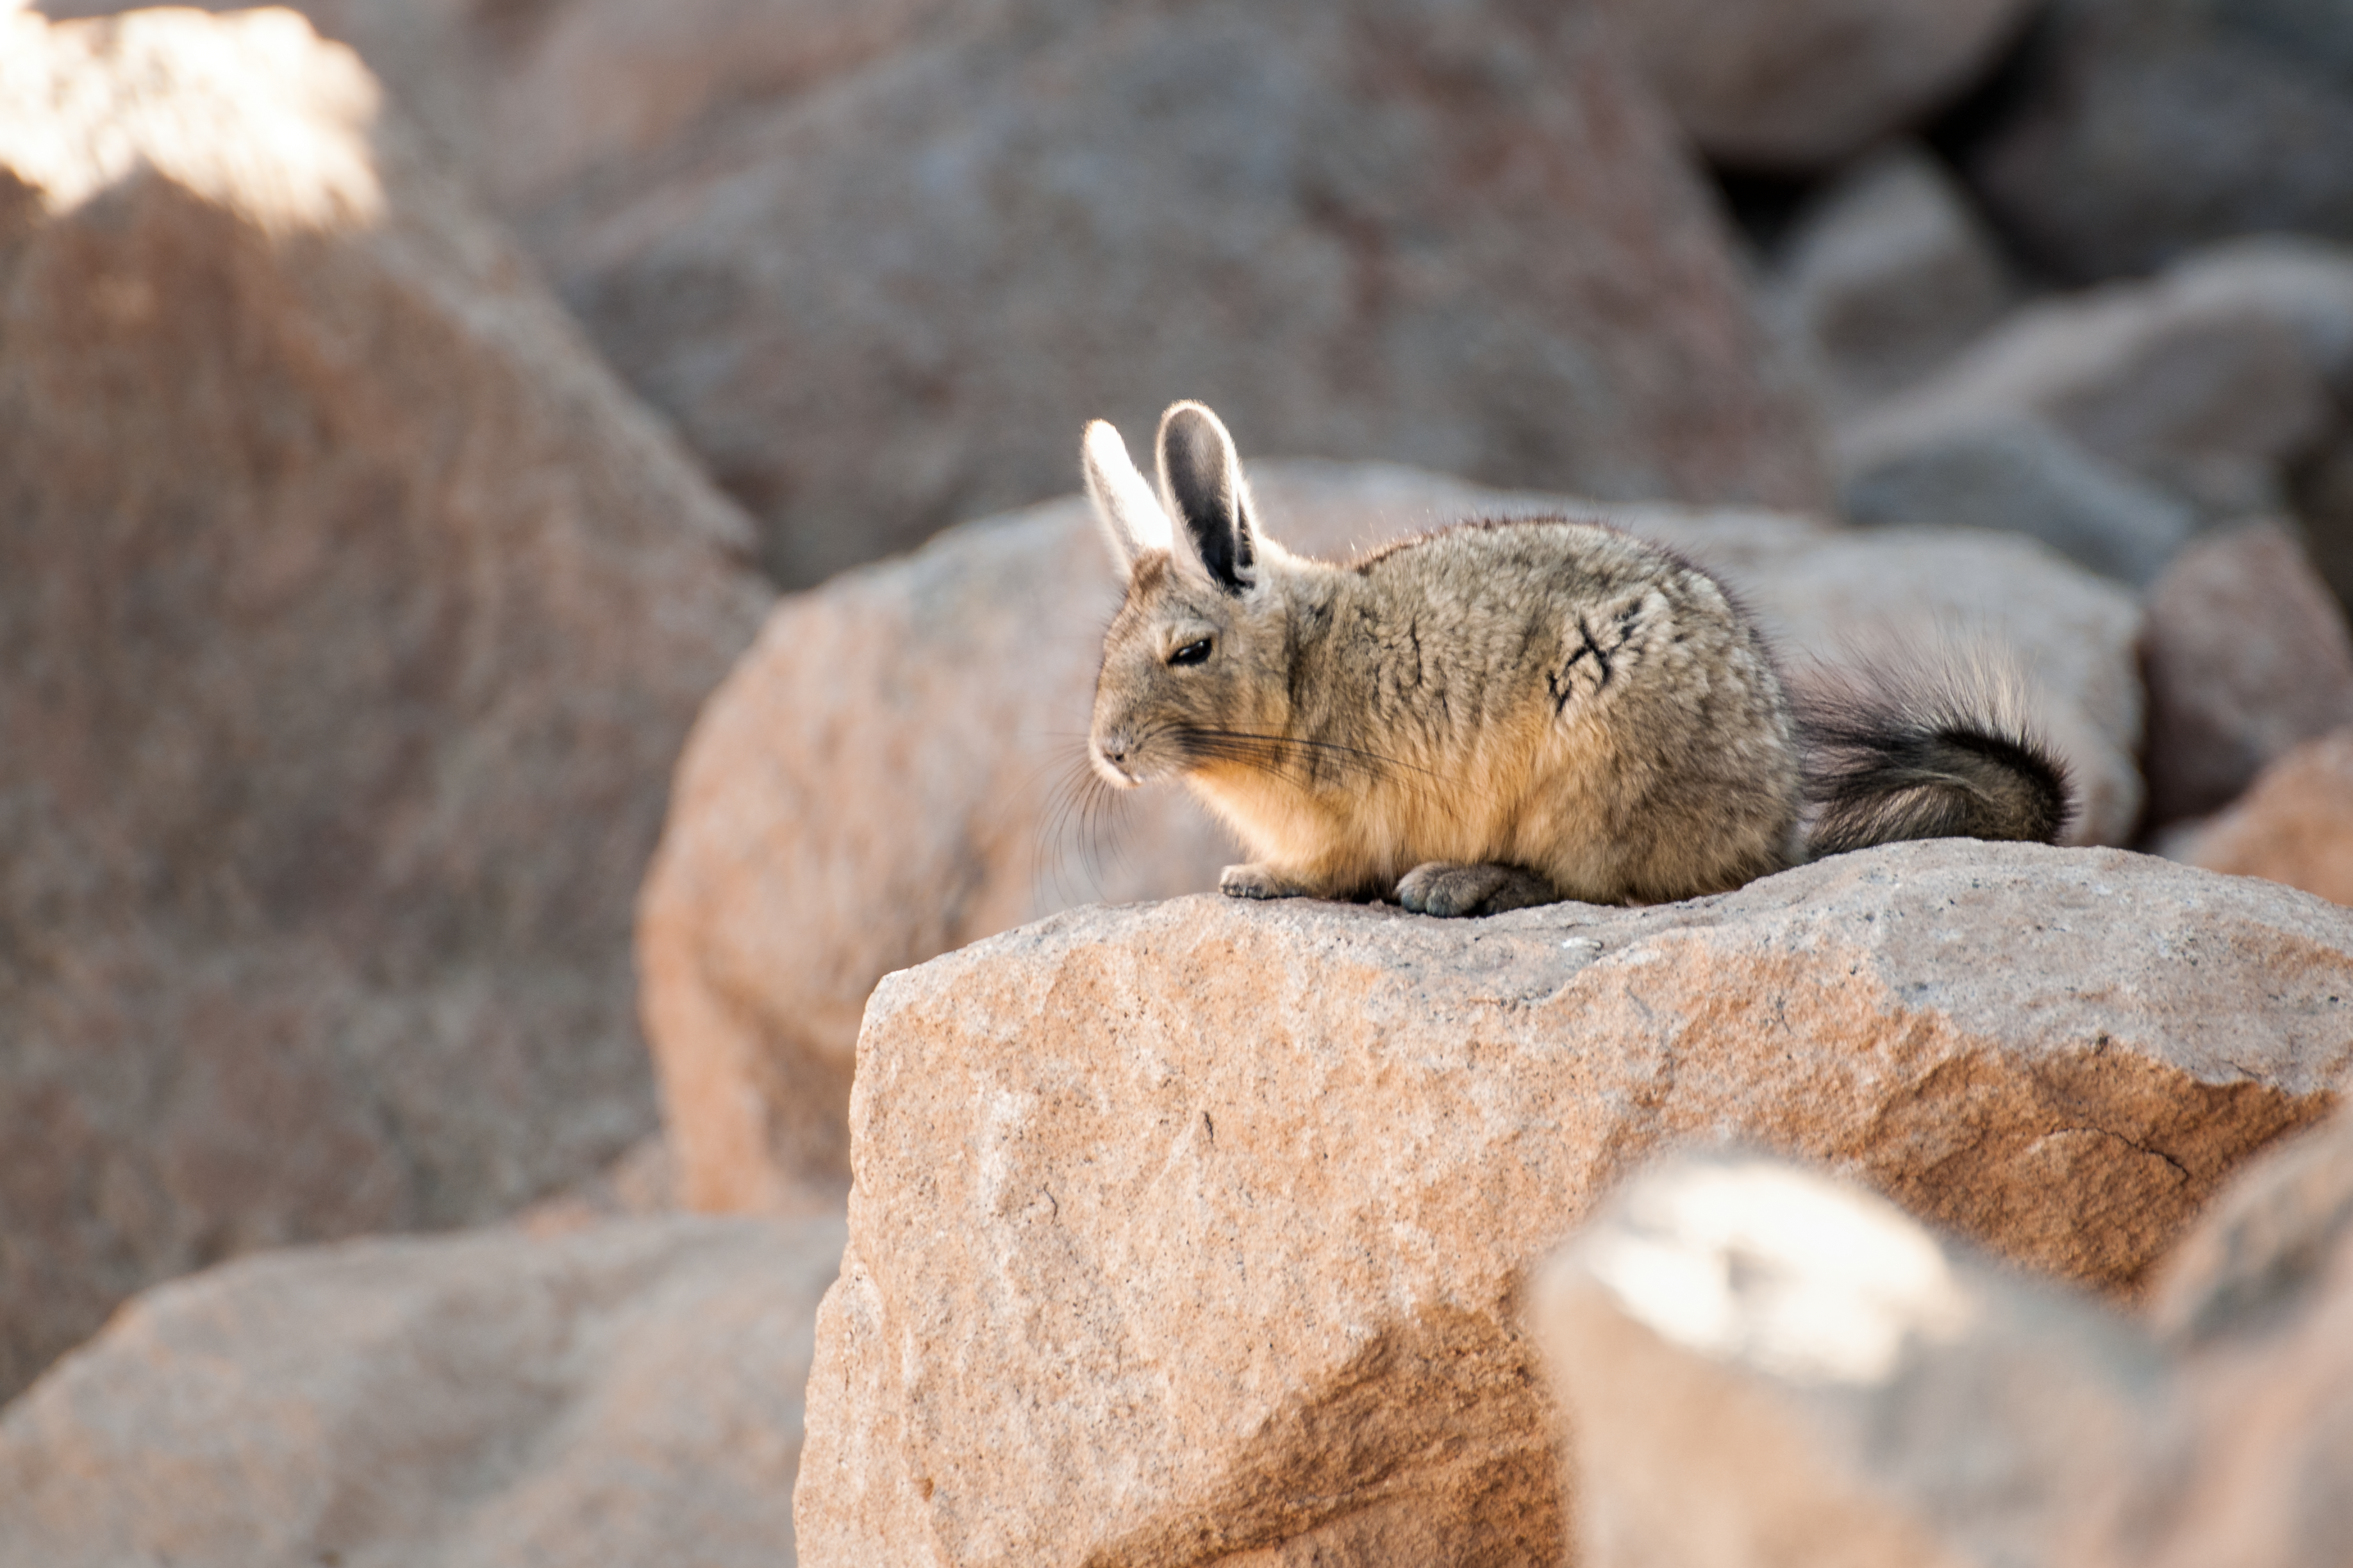

A viscacha basks in the sunshine

Viscachas are chinchillas that live in South America. Here a southern viscacha (Lagidium viscacia) basks in the Atacama desert in Chile.

Credit: S. Otarola/ESO